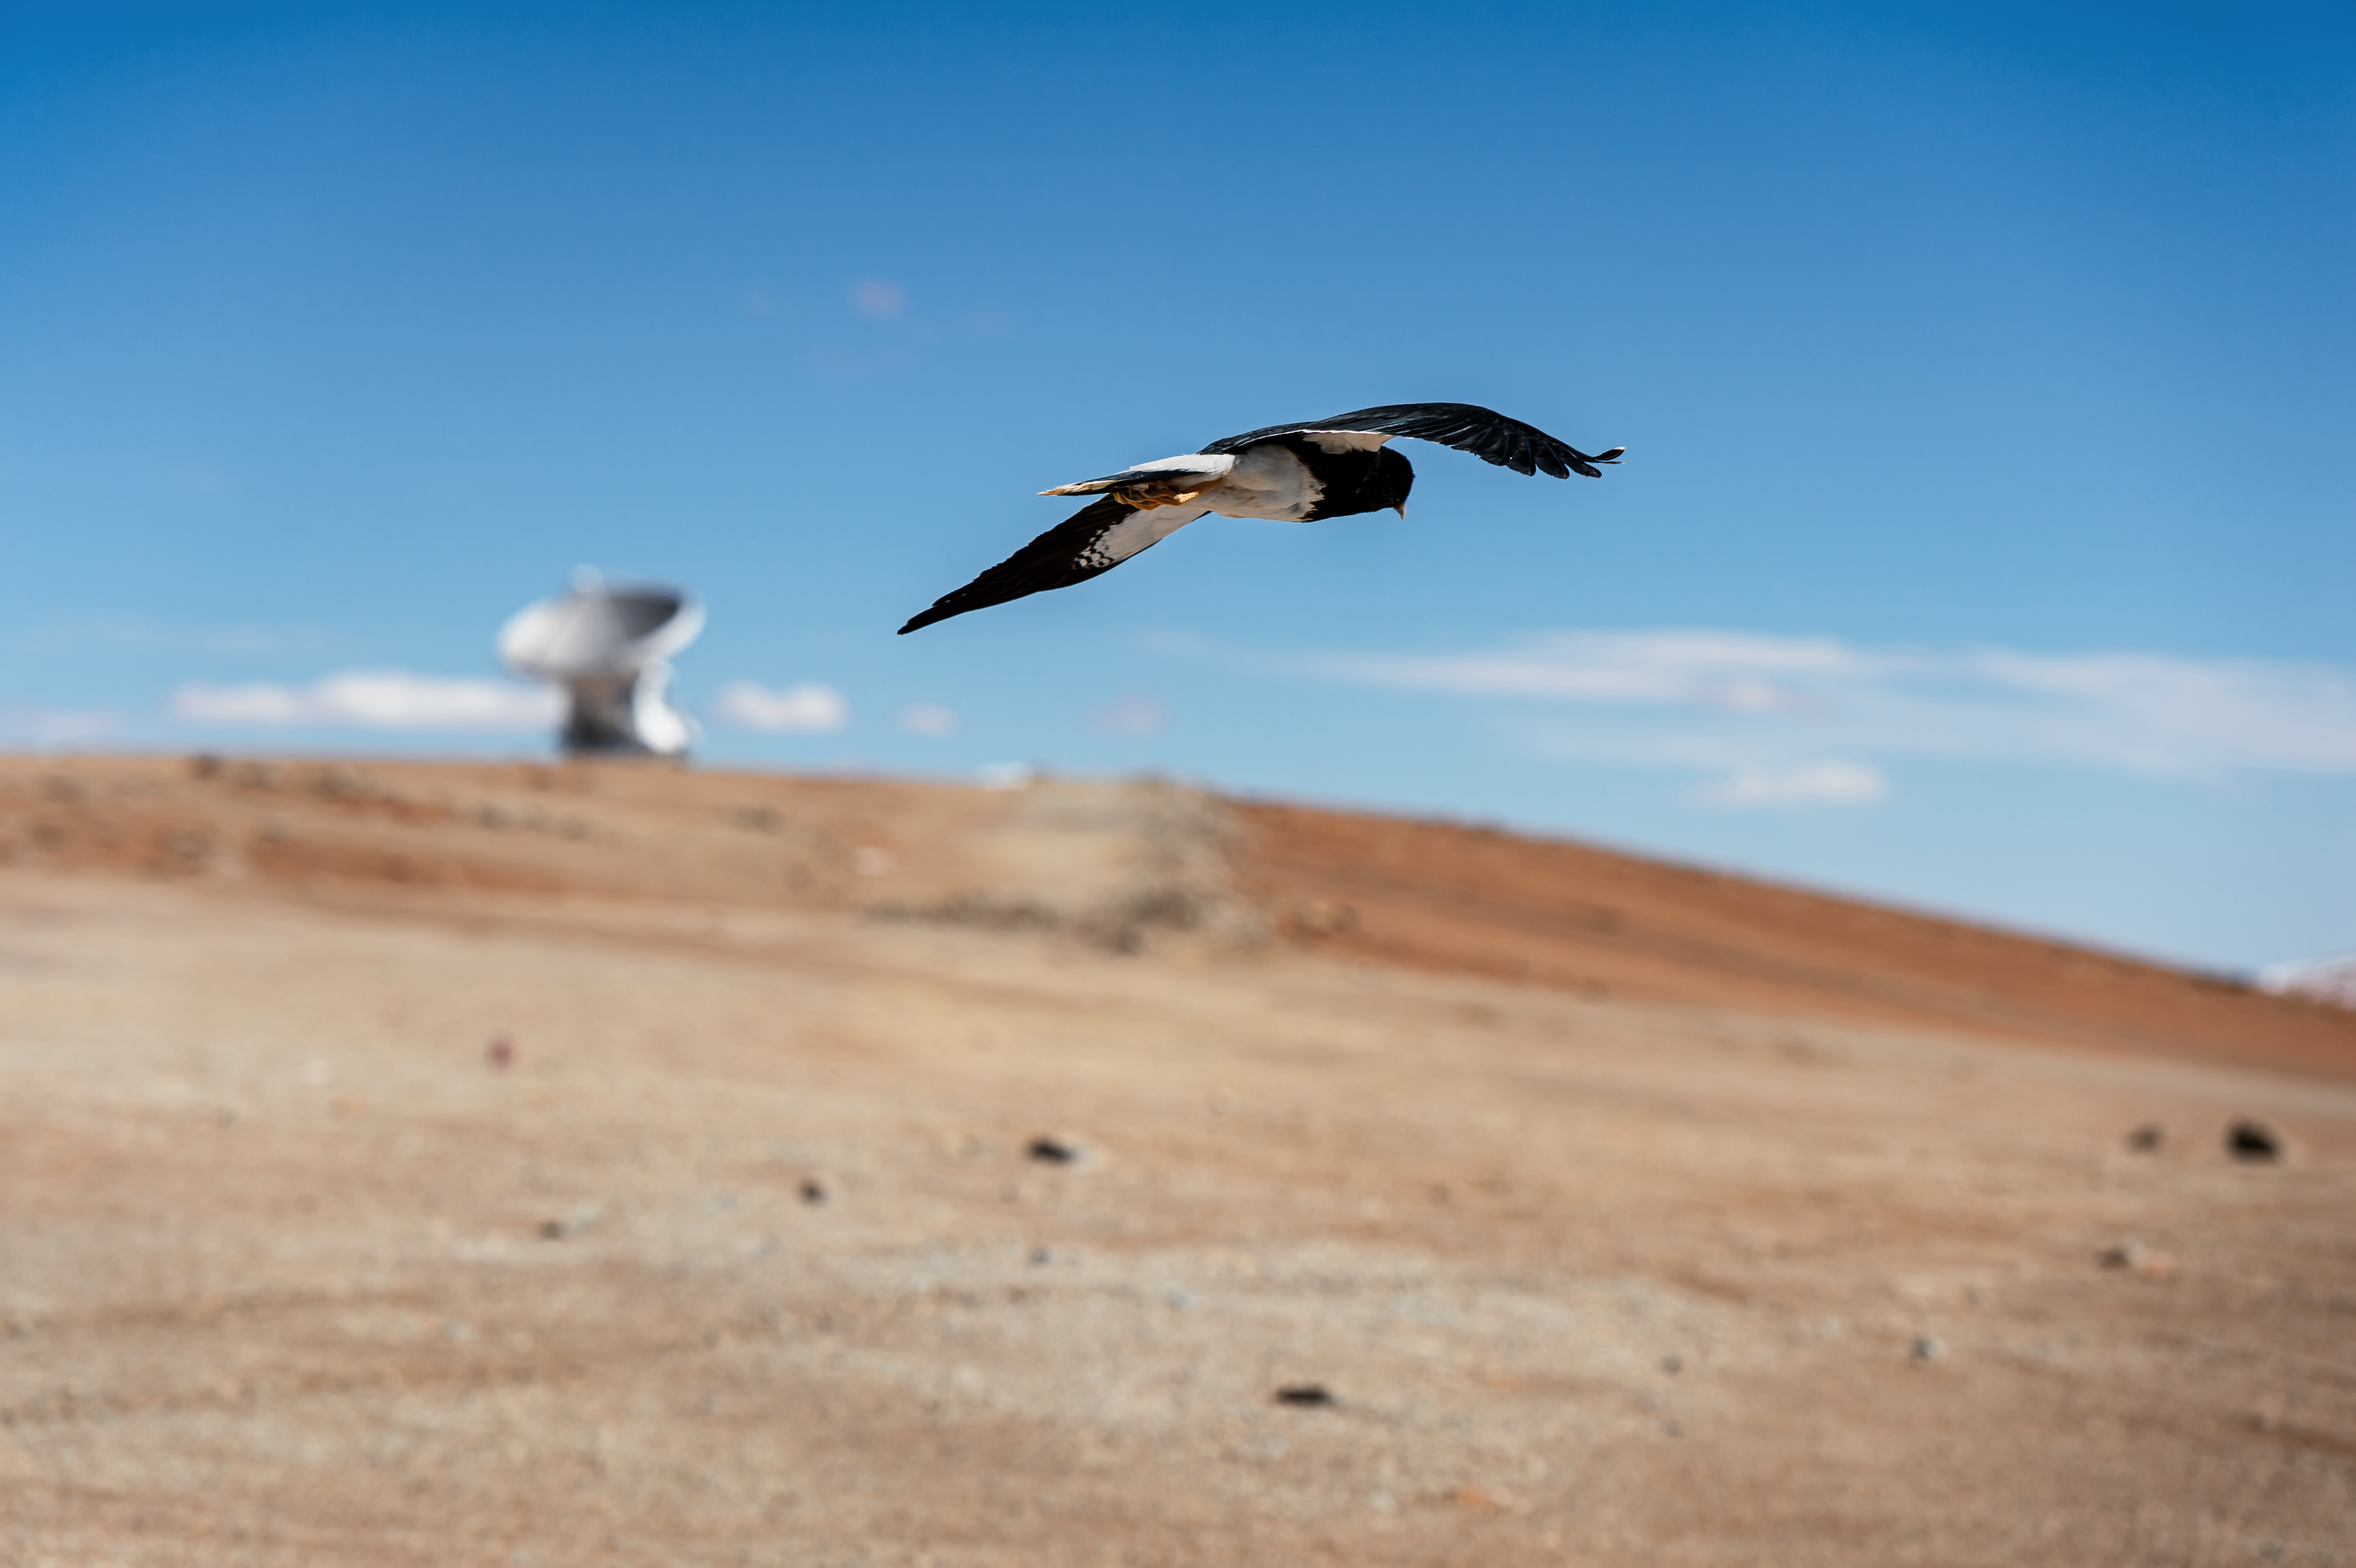

Hunting bird

Even though the the Chilean Andes is one of the driest places on earth, different kinds of animals exist there. This bird was caught flying over the site of ALMA Observatory in the Chajnantor plateau.

Credit: A. Caproni/ESO